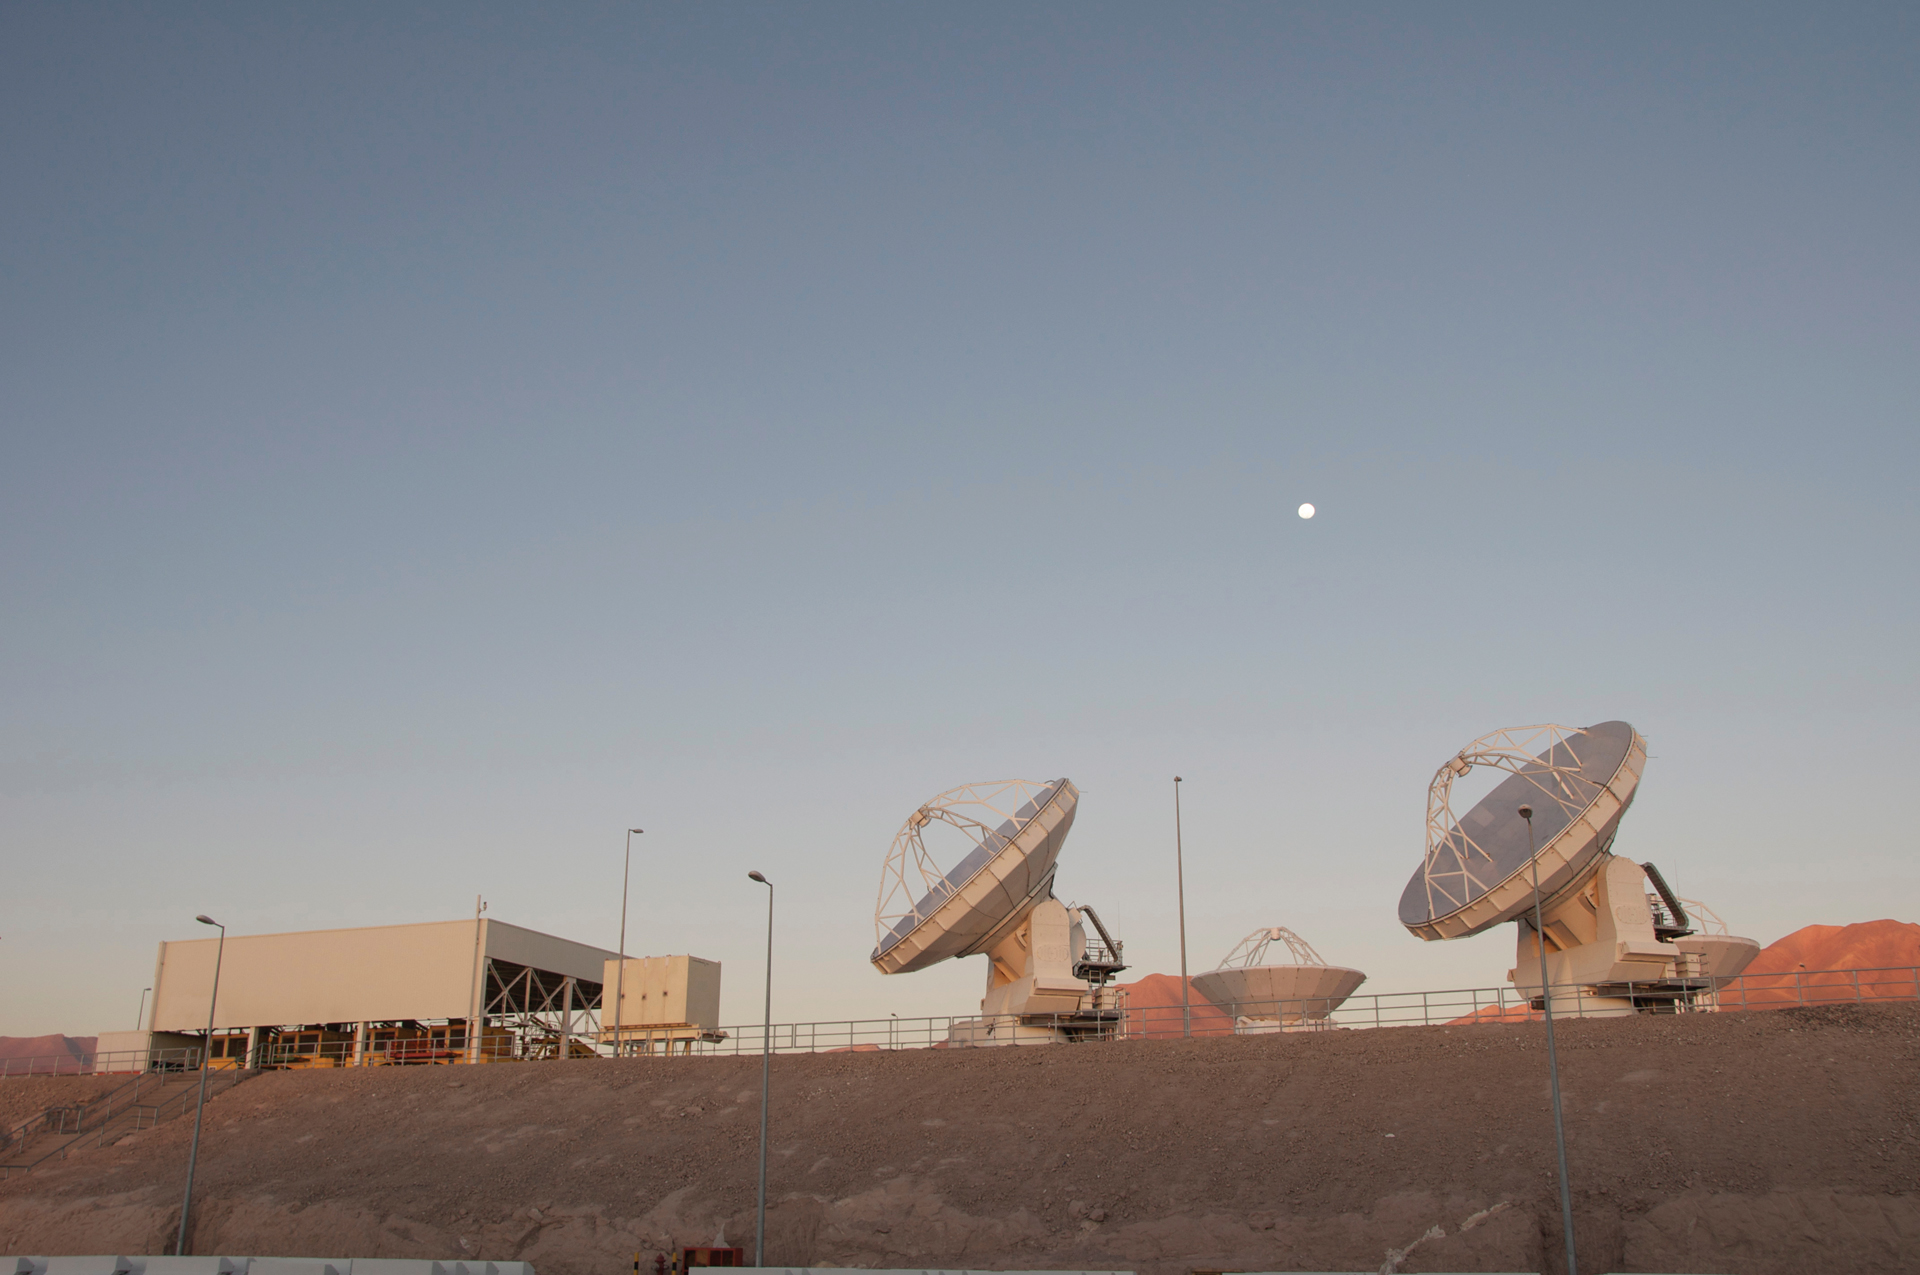

Twilight at the ALMA OSF

Here we can view the testing area from the ALMA Operations Support Facility in northern Chile. Three North American 12-meter telescopes and one Japanese 12-meter telescope are currently undergoing tests in this photo taken during twilight. To the left, are four ALMA Transporters parked under cover.

Credit: A. Wootten, NRAO/AUI/NSF